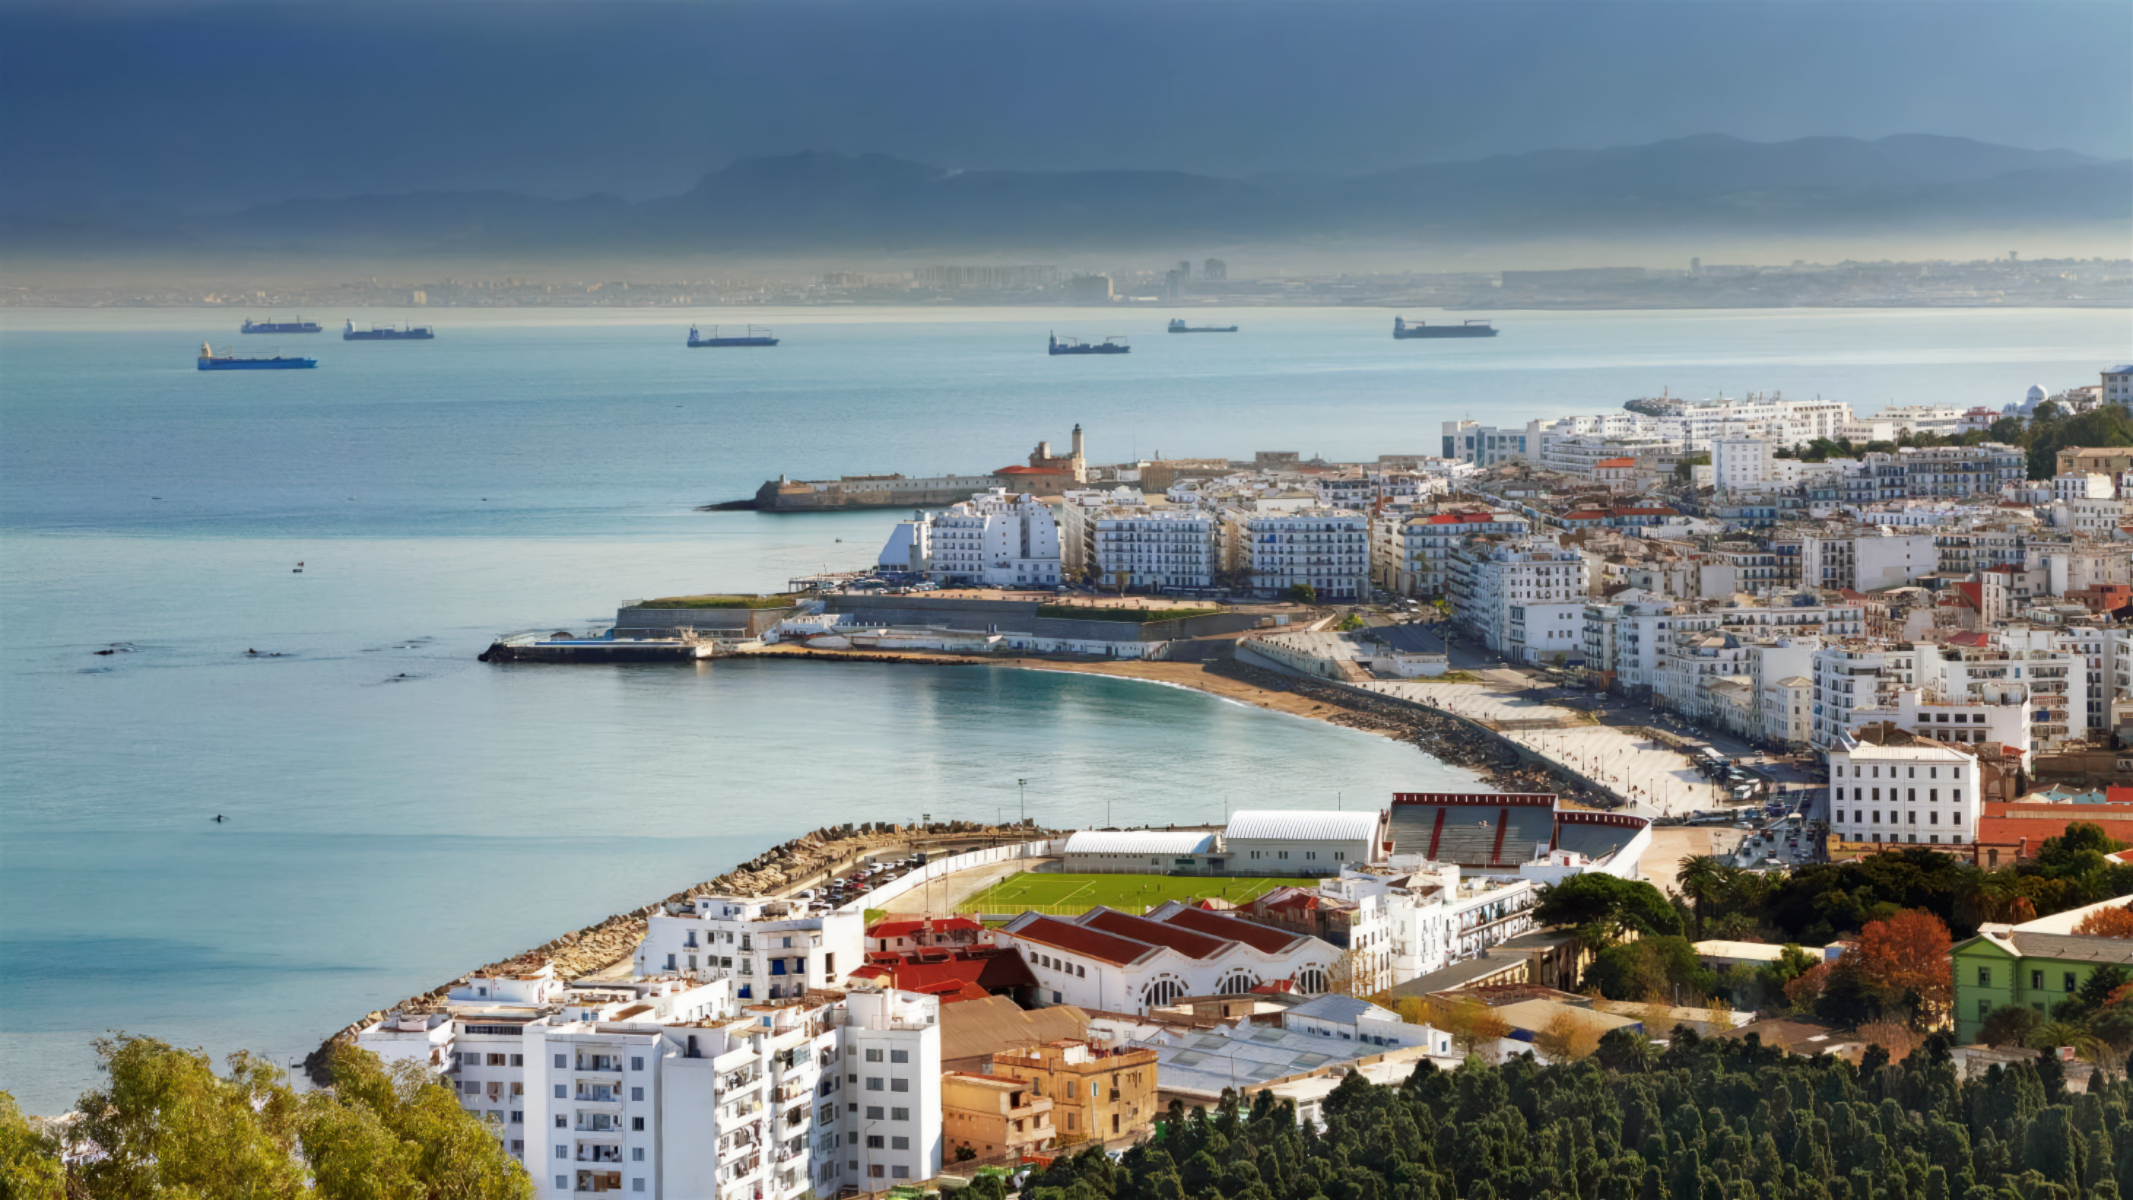

The City of Algier

The City of Algier, the capital and largest city of Algeria.

Credit: CRAAG